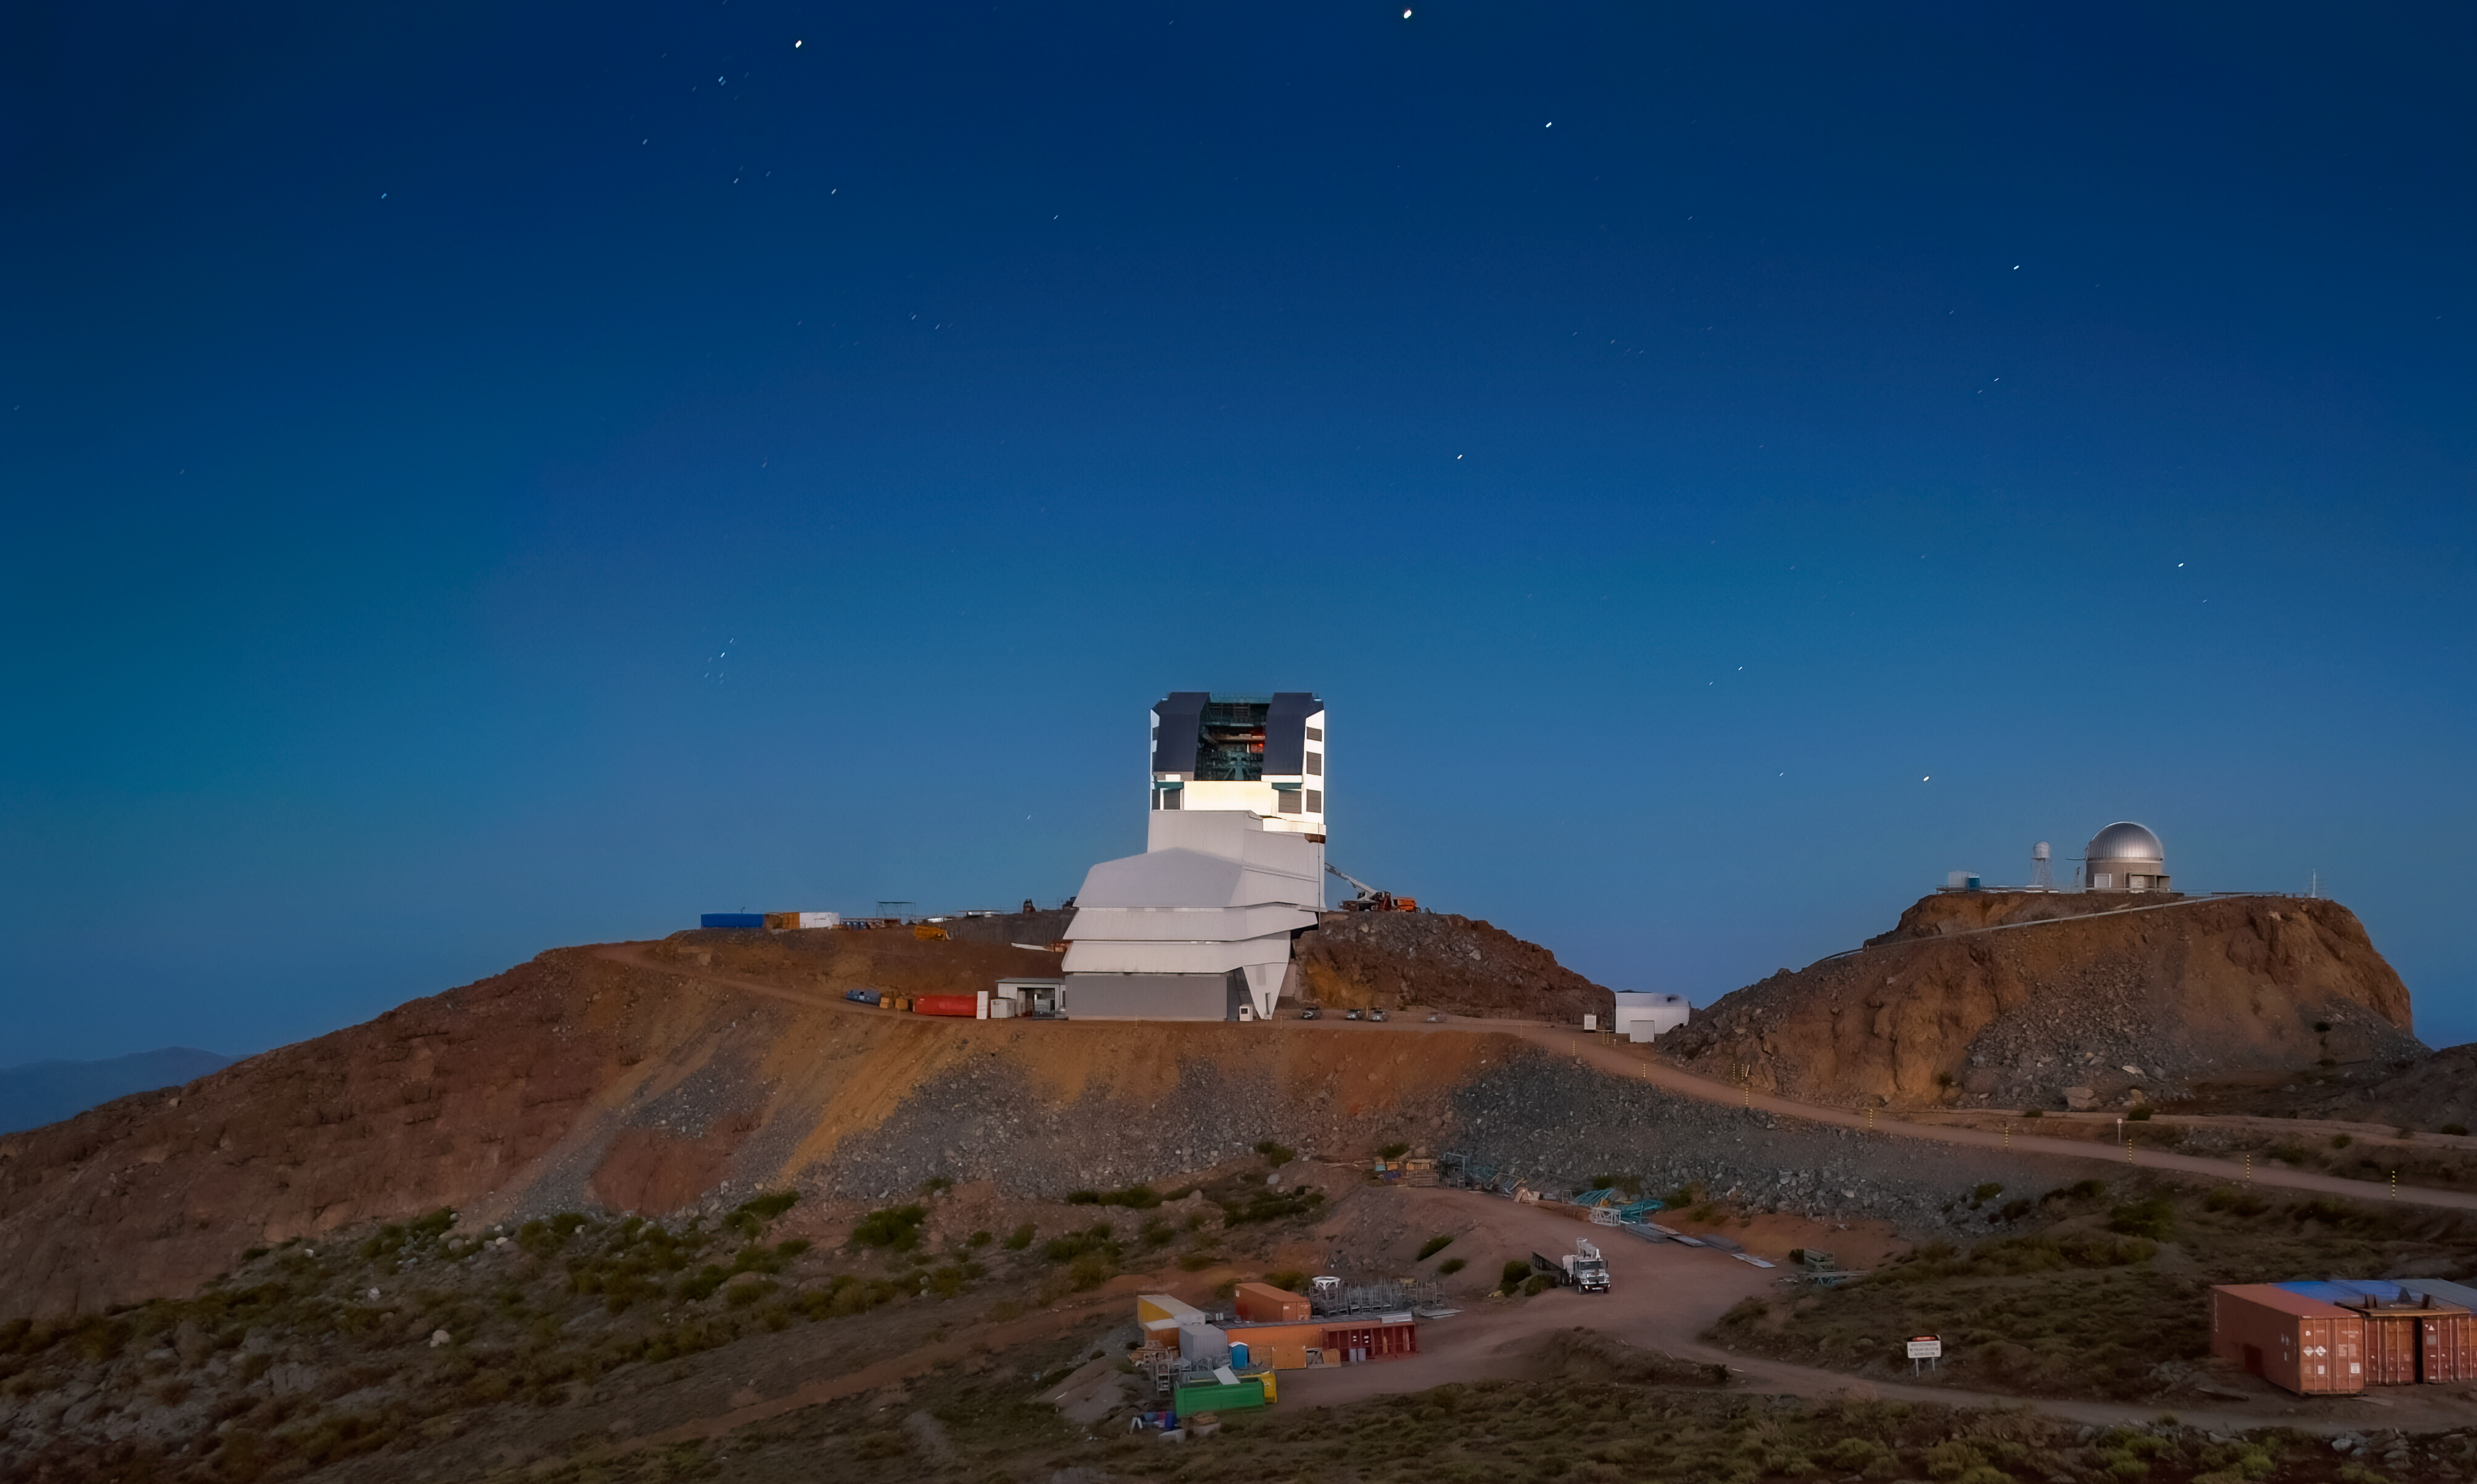

Twilight at Rubin Observatory

A view of the NSF–DOE Vera C. Rubin Observatory at twilight with the telescope mount visible through its open dome.

Credit: RubinObs/NOIRLab/SLAC/NSF/DOE/AURA